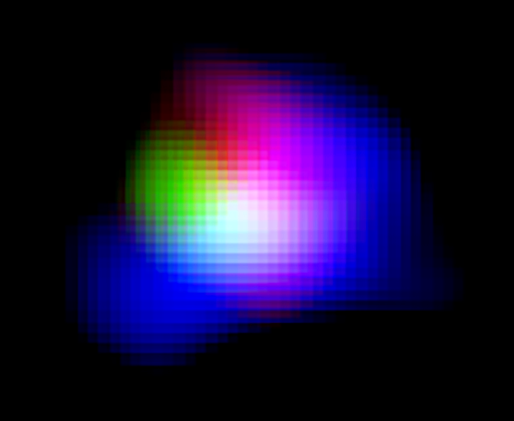

Colour composite image of distant galaxy SXDF-NB1006-2

Light from ionised oxygen detected by ALMA is shown in green. Light from ionised hydrogen detected by the Subaru Telescope and ultraviolet light detected by the UK Infrared Telescope (UKIRT) are shown in blue and red, respectively.

Credit: ALMA (ESO/NAOJ/NRAO), NAOJ